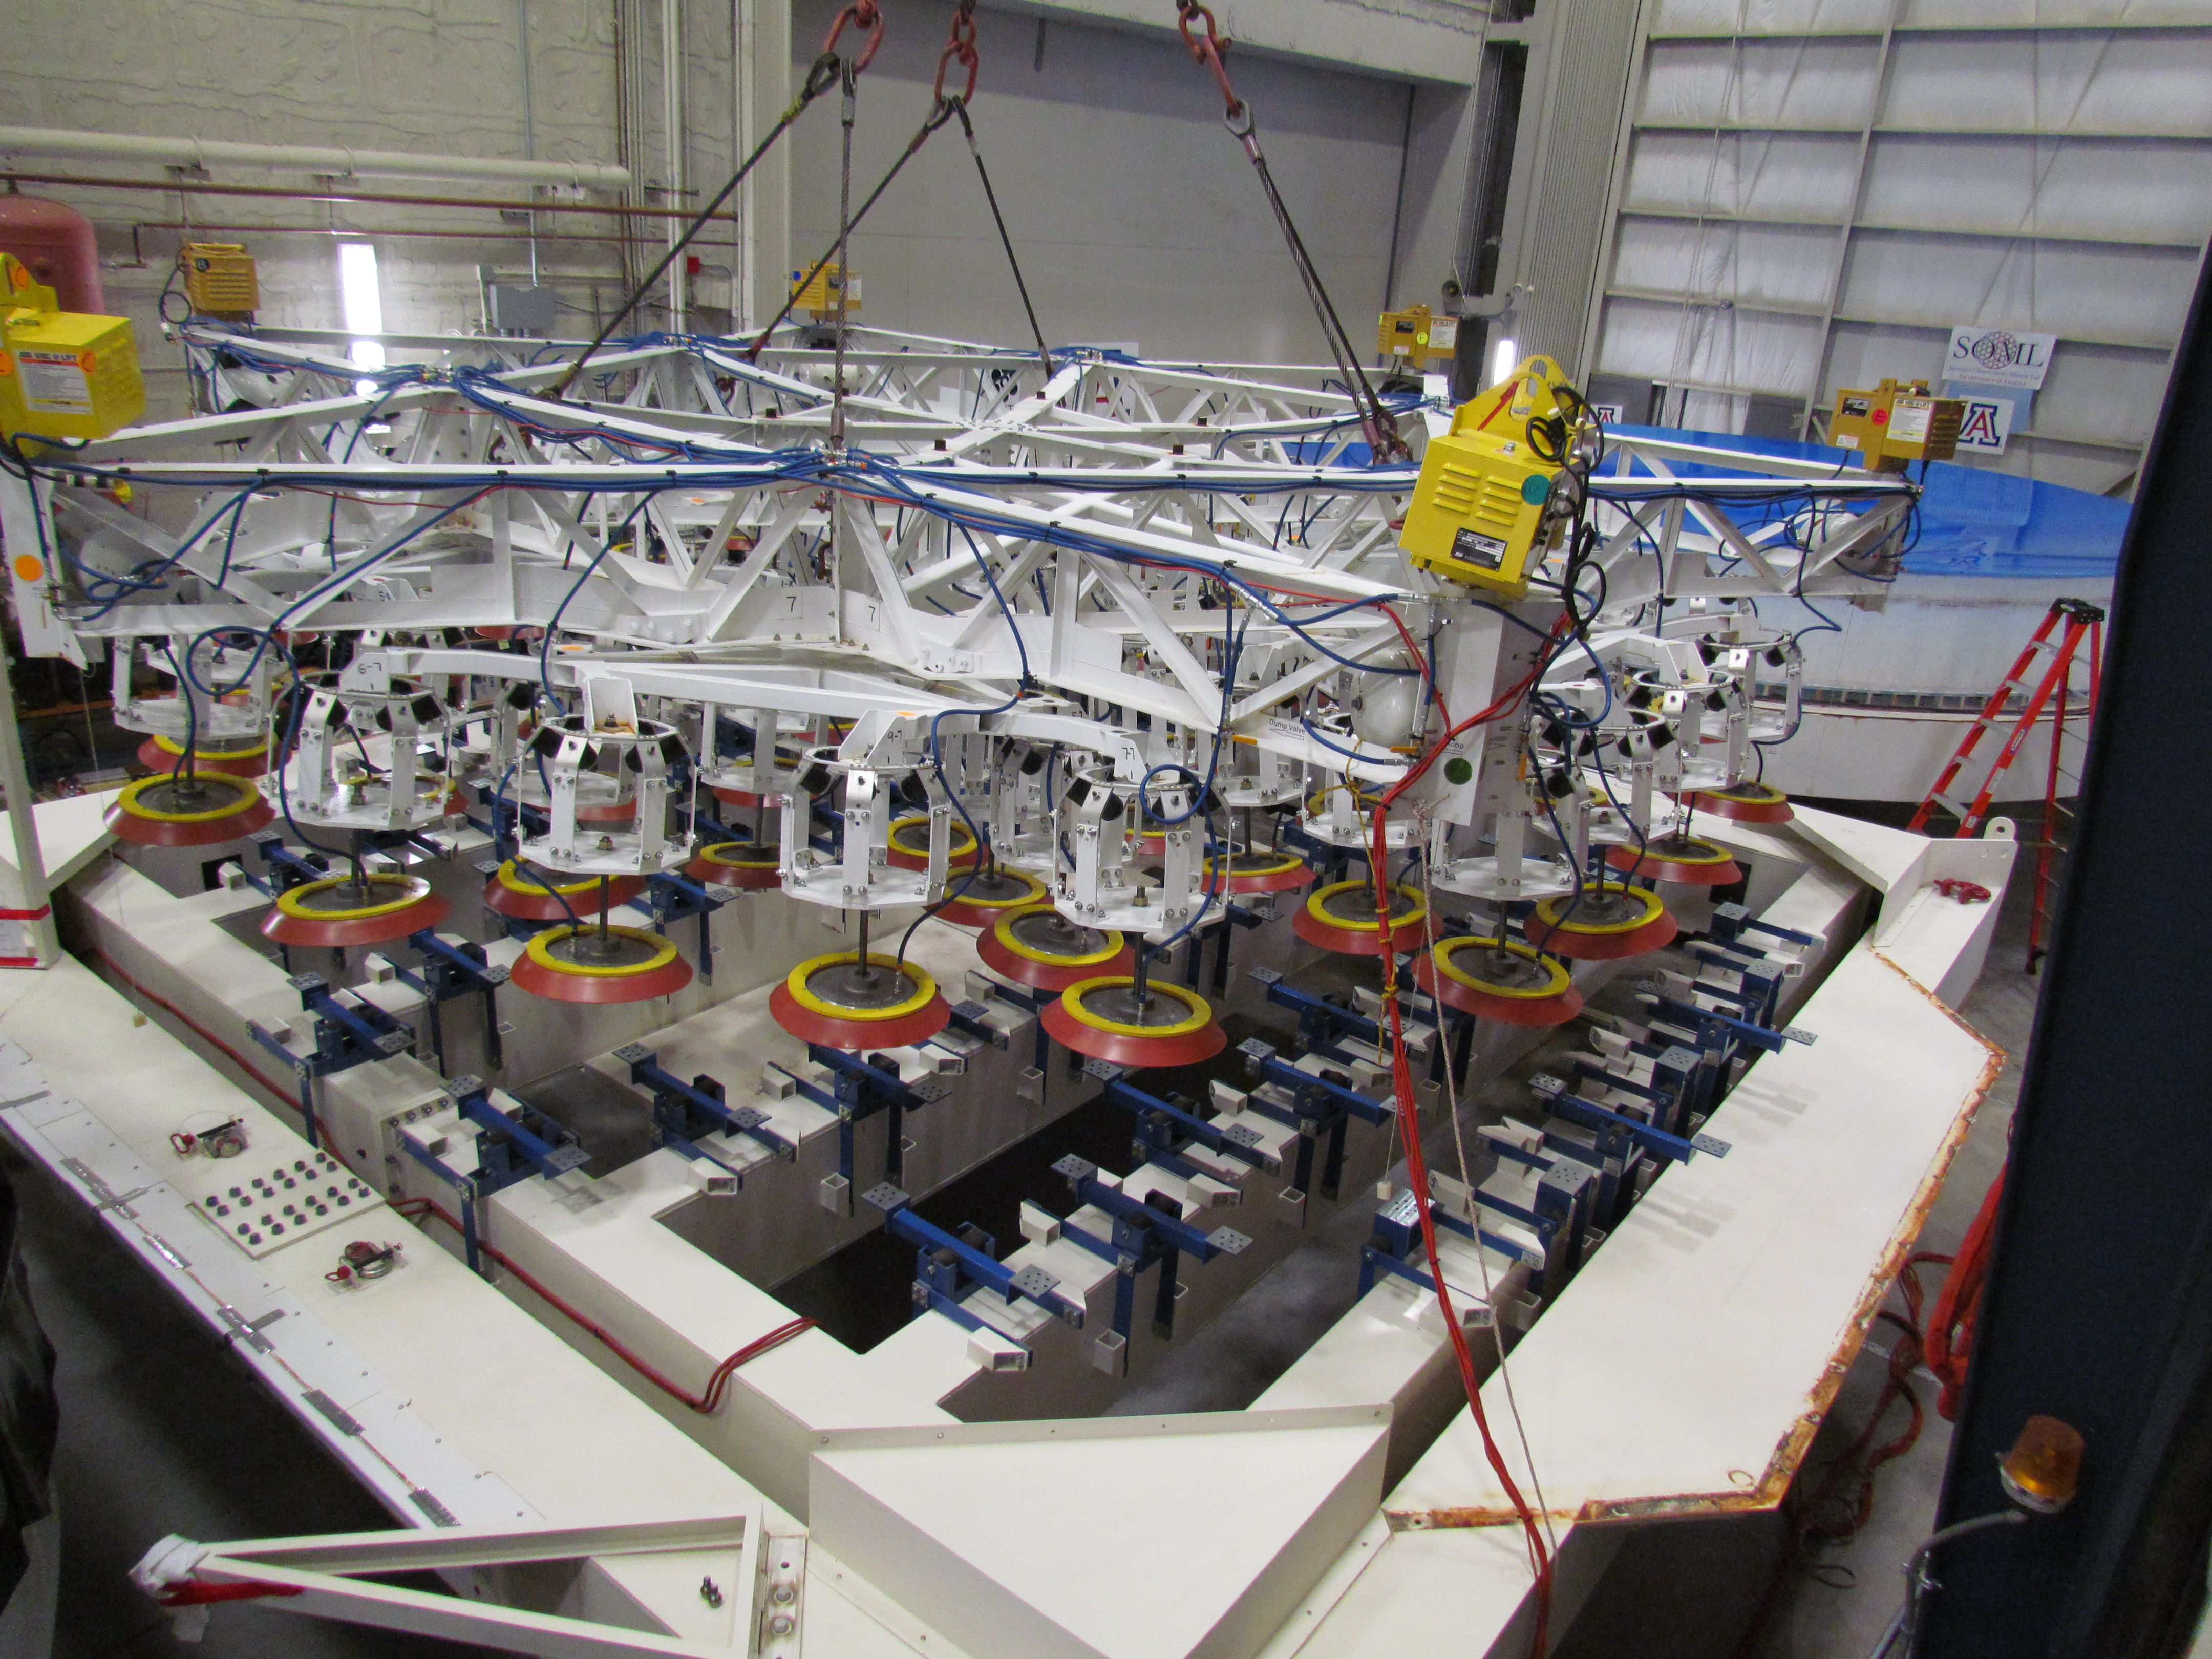

M1M3 Lifted from Polishing Cell to Box

The Primary/Tertiary Mirror is lifted from the polishing cell to its box. The lifter is supported by the crane above the Mirror with 54 vacuum pads on the Mirror. The pumps connecting the pads (the yellow boxes on the lifter) create a vacuum under each pad and secure the Mirror to the lifter. The bottom covers of the box are then removed so technicians can attach the Mirror's hard points, the gold-tone fixtures under the Mirror, to the blue supporting fixtures of the box.

Credit: Rubin Observatory/NSF/AURA